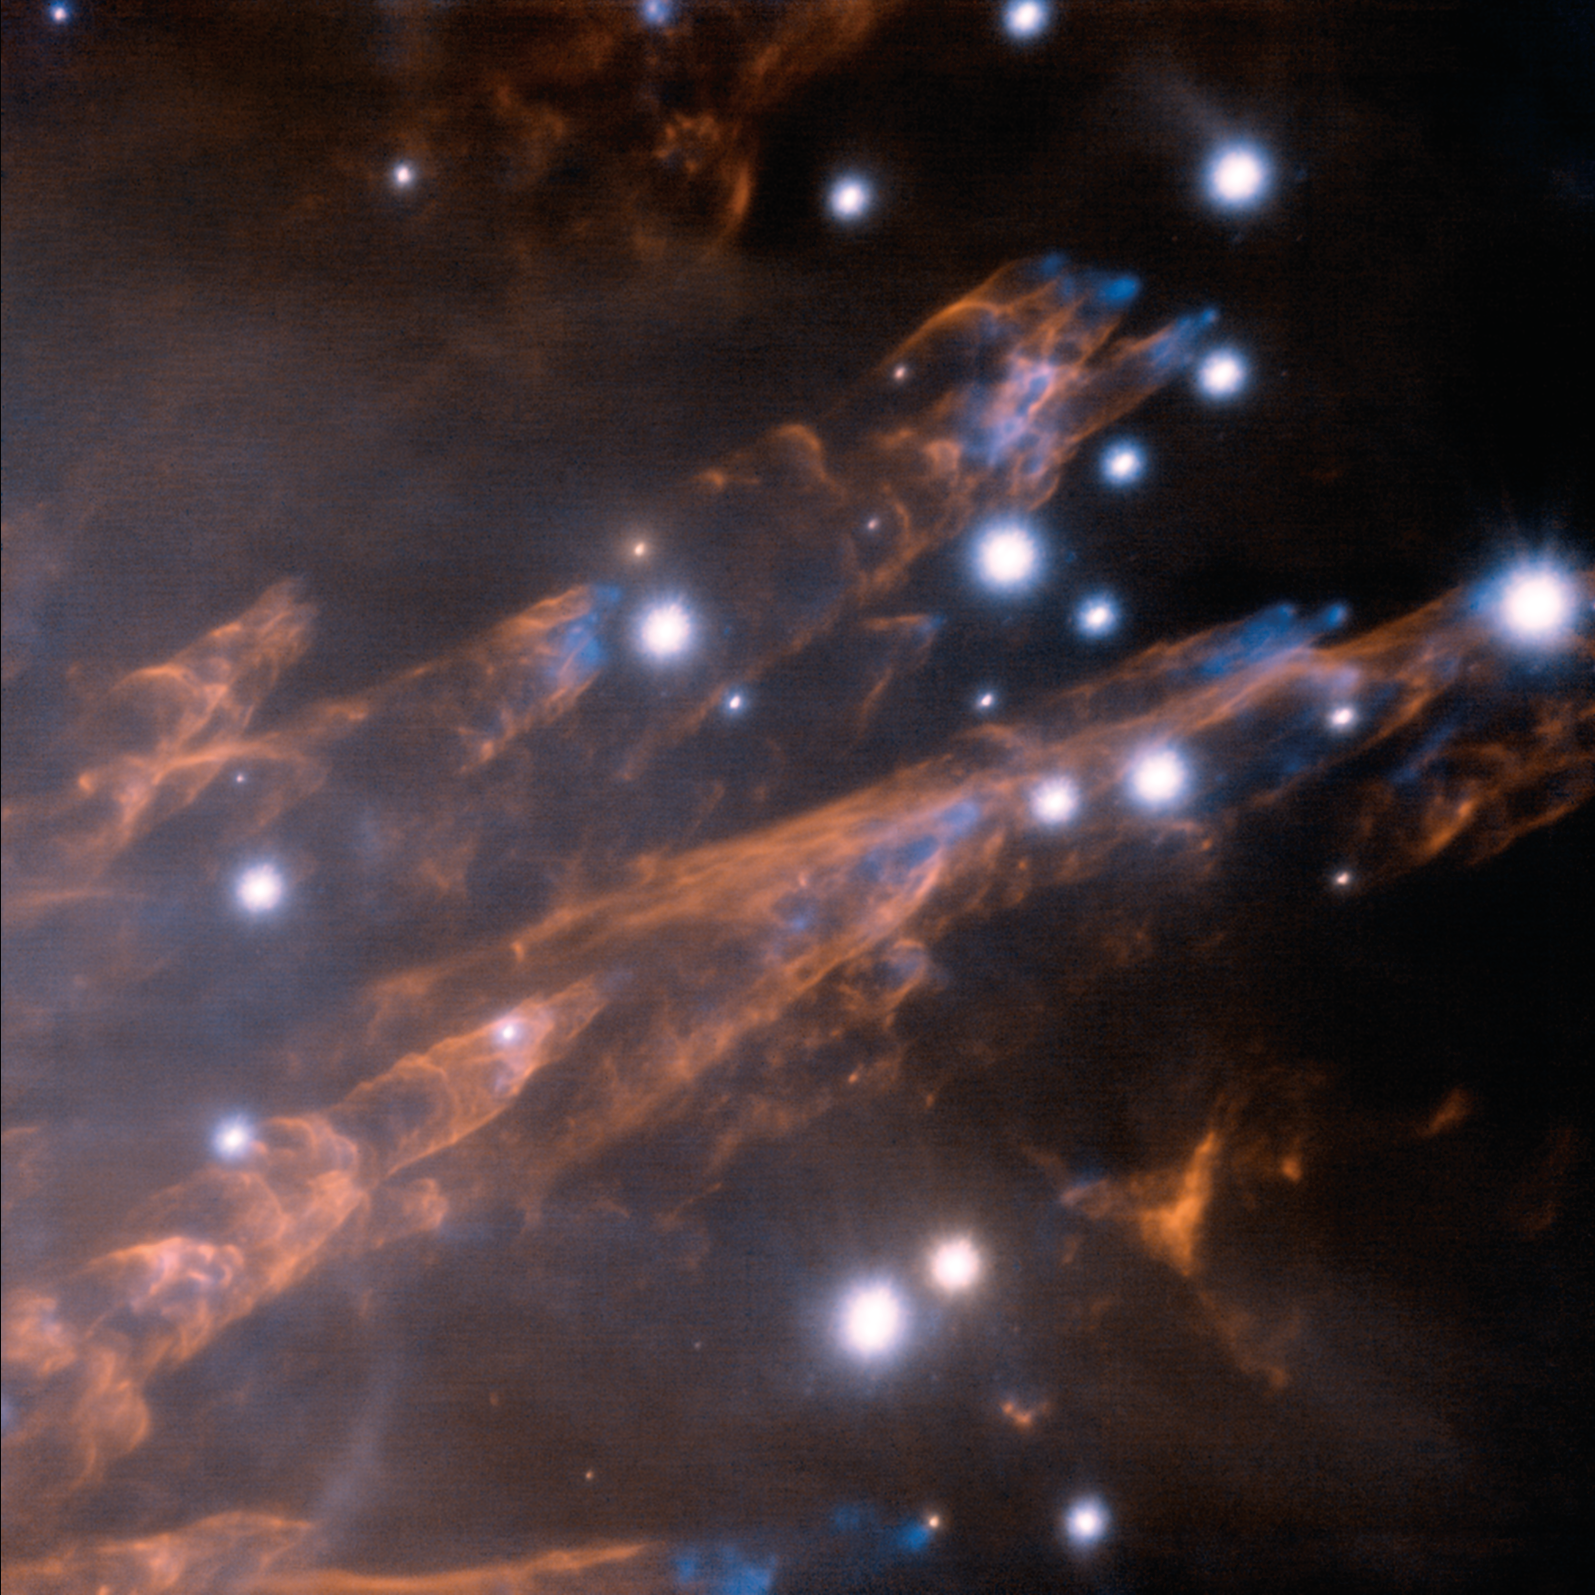

Orion Bullets

Gemini's Laser Vision Reveals Striking New Details in Orion Nebula This composite image at infrared wavelengths was obtained using the Gemini North laser guide star system in conjunction with the ALTAIR adaptive optics system and the NIRI near-infrared imager. The image shows the Orion "bullets" as blue features and represents the light emitted by hot iron (Fe) gas. The light from the wakes, shown in orange, is from excited hydrogen gas.This image brings into focus a remarkably detailed view of supersonic “bullets” of gas and the wakes created as they pierce through clouds of molecular hydrogen in the famous Orion Nebula. The image was made possible with laser guide star adaptive optics technology that corrects in real-time for image distortions caused by the Earth’s atmosphere. The Orion bullets were first seen in a visible-light image in 1983. By 1992, images taken at infrared wavelengths led astronomers to conclude that these clumps of gas were being ejected from deep within the nebula following an unknown violent event connected with the recent formation of a cluster of massive stars there. The bullets are speeding outward from the cloud at up to 400 kilometers (250 miles) per second – more than a thousand times faster than the speed of sound. The name “bullet” is somewhat misleading since these objects are made of gas and truly gigantic. The typical size of one of the bullet’s tips is about ten times the size of Pluto’s orbit around the Sun. The wakes shown in the image are about a fifth of a light-year long. Clouds of iron atoms at the tip of each bullet glow brightly (blue in this image) as they are shock-heated by friction to around 5000°C (9,000°F). Molecular hydrogen, which makes up the bulk of both the bullets and the surrounding gas cloud, is destroyed at the tips by the violent collisions between the high-speed bullets and the surrounding cloud. However, on the trailing edges of the bullets the hydrogen molecules are not destroyed, but instead are heated to about 2000°C (4000°F). As the bullets plow through the clouds they leave behind distinctive tubular wakes (colored orange in this image). These wakes shine like bullet tracers due to the heated molecular hydrogen gas. The bullets are relatively young, with their ages estimated to be less than a thousand years since ejection.

Credit: International Gemini Observatory